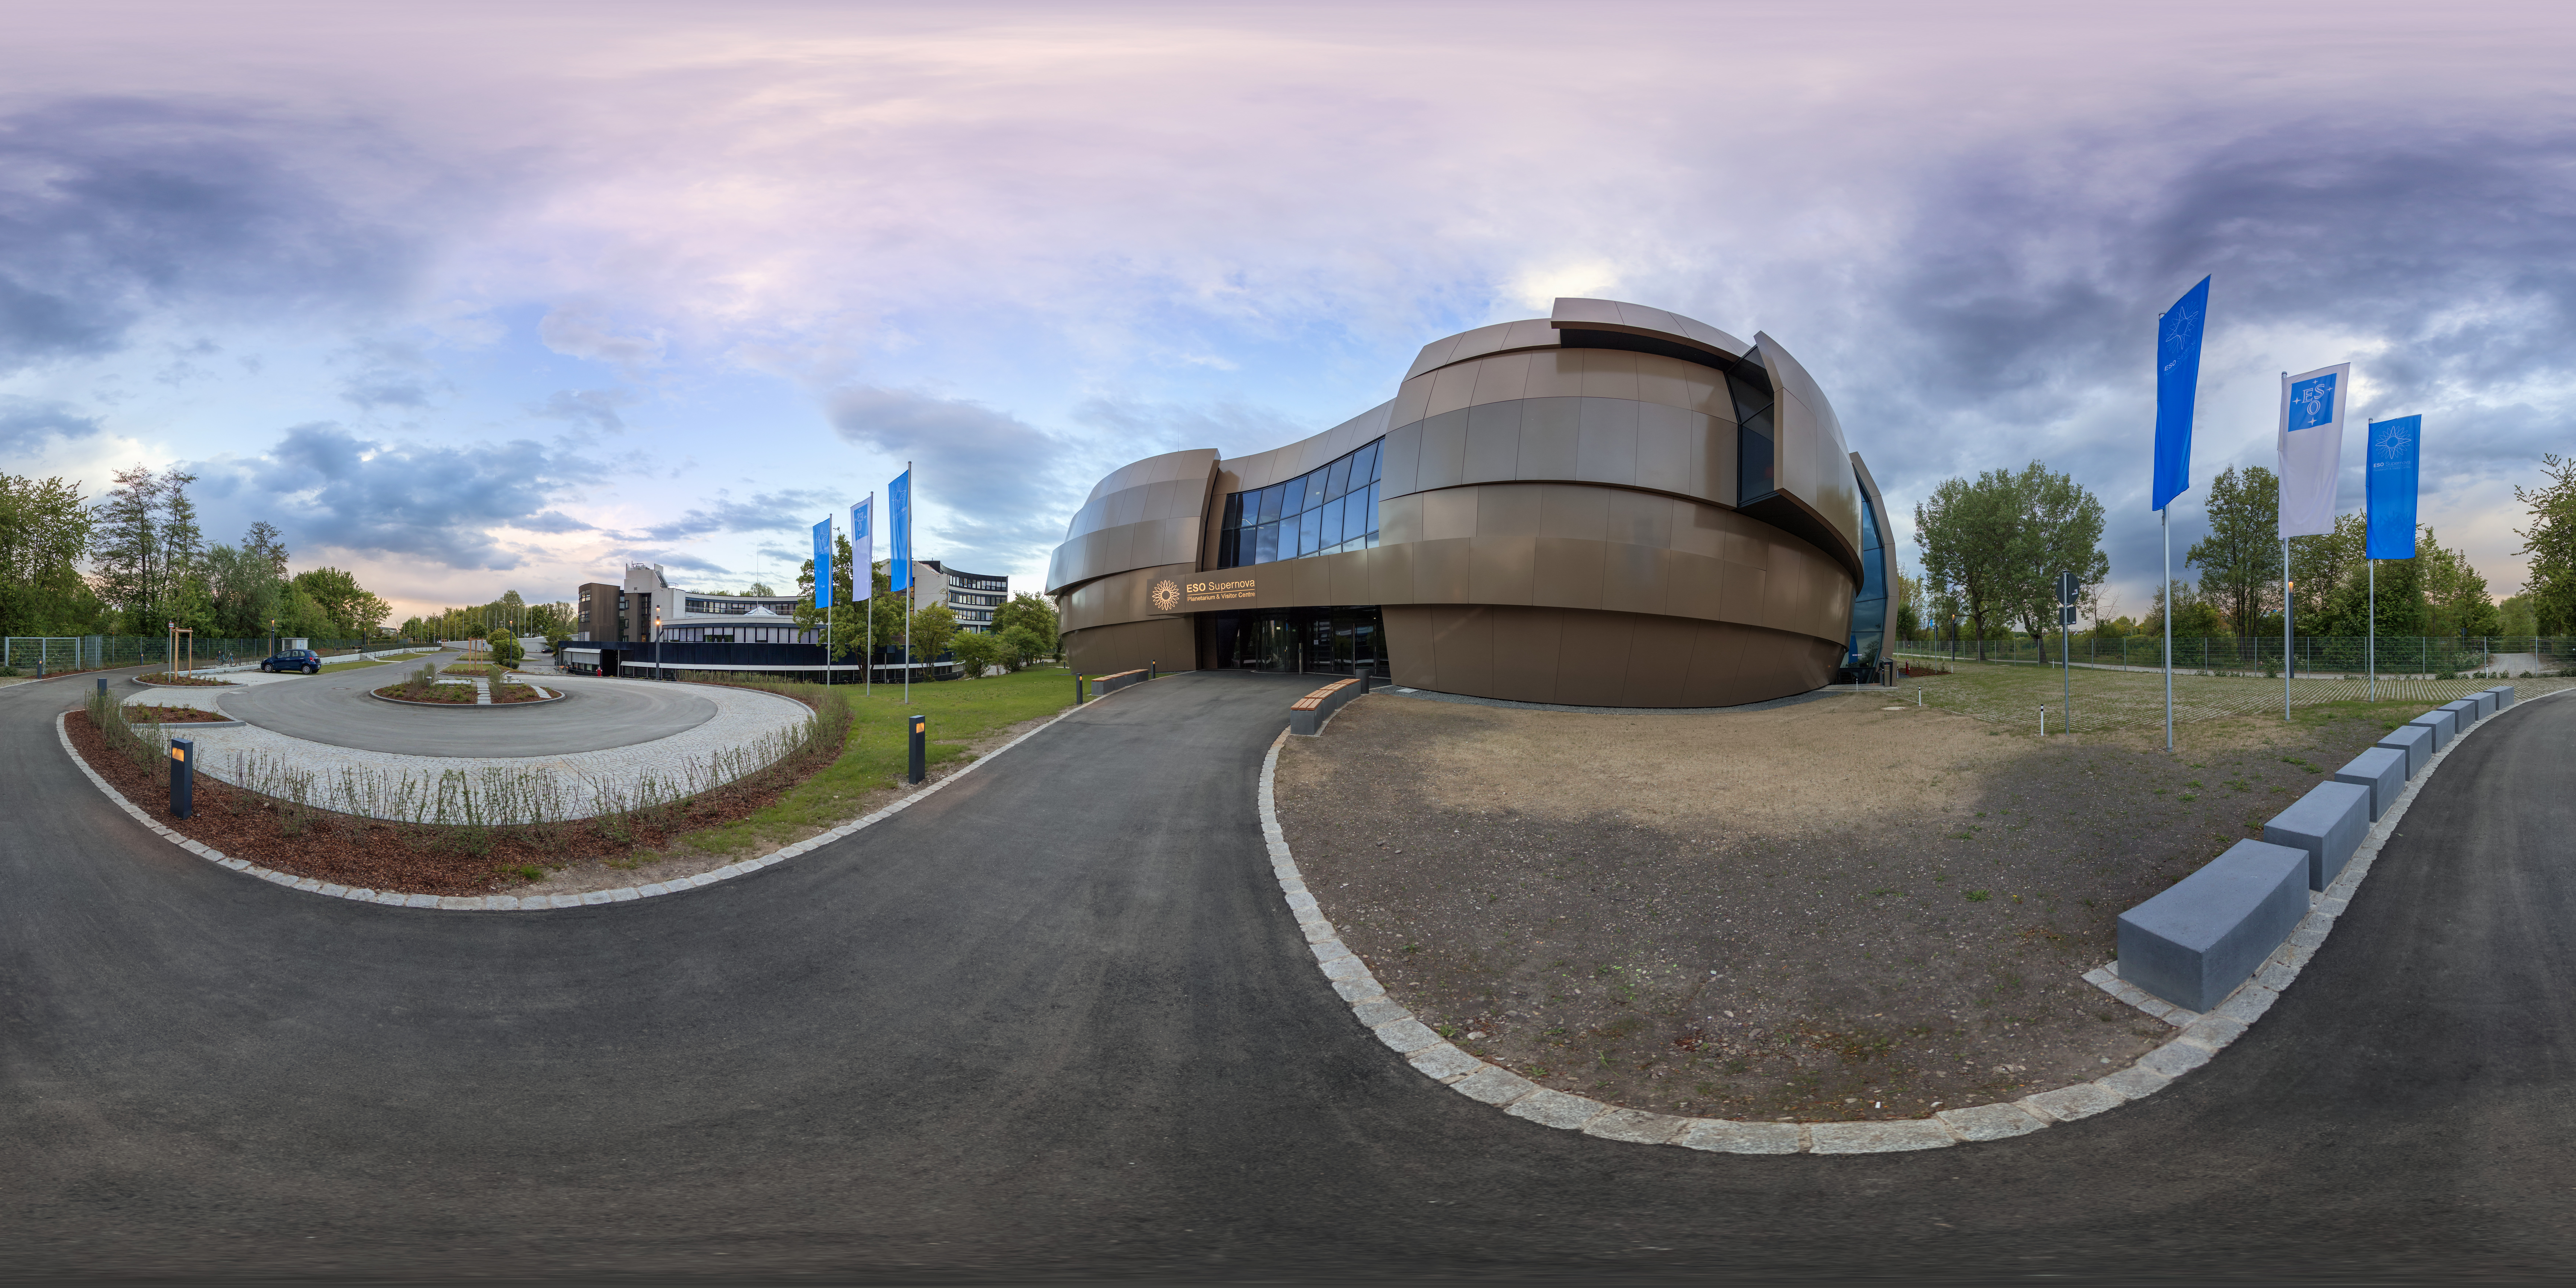

Panoramic Supernova

This image shows a sunny outside view of the ESO Supernova Planetarium and Visitor Centre, a cutting-edge free astronomy centre for the public located at the site of ESO Headquarters in Garching bei München. This image highlights the novel design of the new building, which resembles a close double-star system with one star transferring mass to its companion.

Credit: ESO/P. Horálek